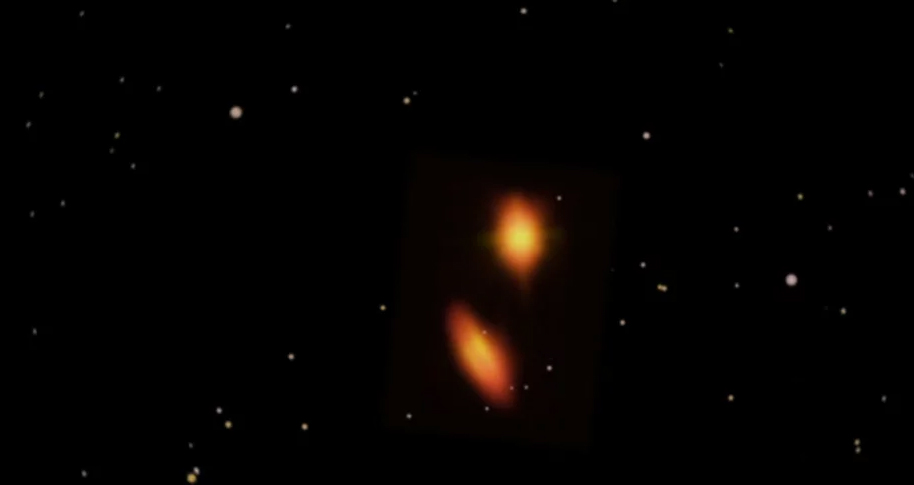

Animation of HK Tau Planetary Disk Systems

Zoom from Taurus, as we see it in the night sky, to a pair of planet forming disks in HK Tau system. Find out more here: https://public.nrao.edu/news/pressreleases/young-binary-star-system-may-form-planets-with-weird-and-wild-orbits.

Credit: Brian Kent, Bill Saxton, Jeff Hellerman (NRAO/AUI/NSF); NASA/JPL-Caltech/R. Hurt (IPAC); NASA/ESA Hubble Karl Stapelfeldt (JPL) et al.